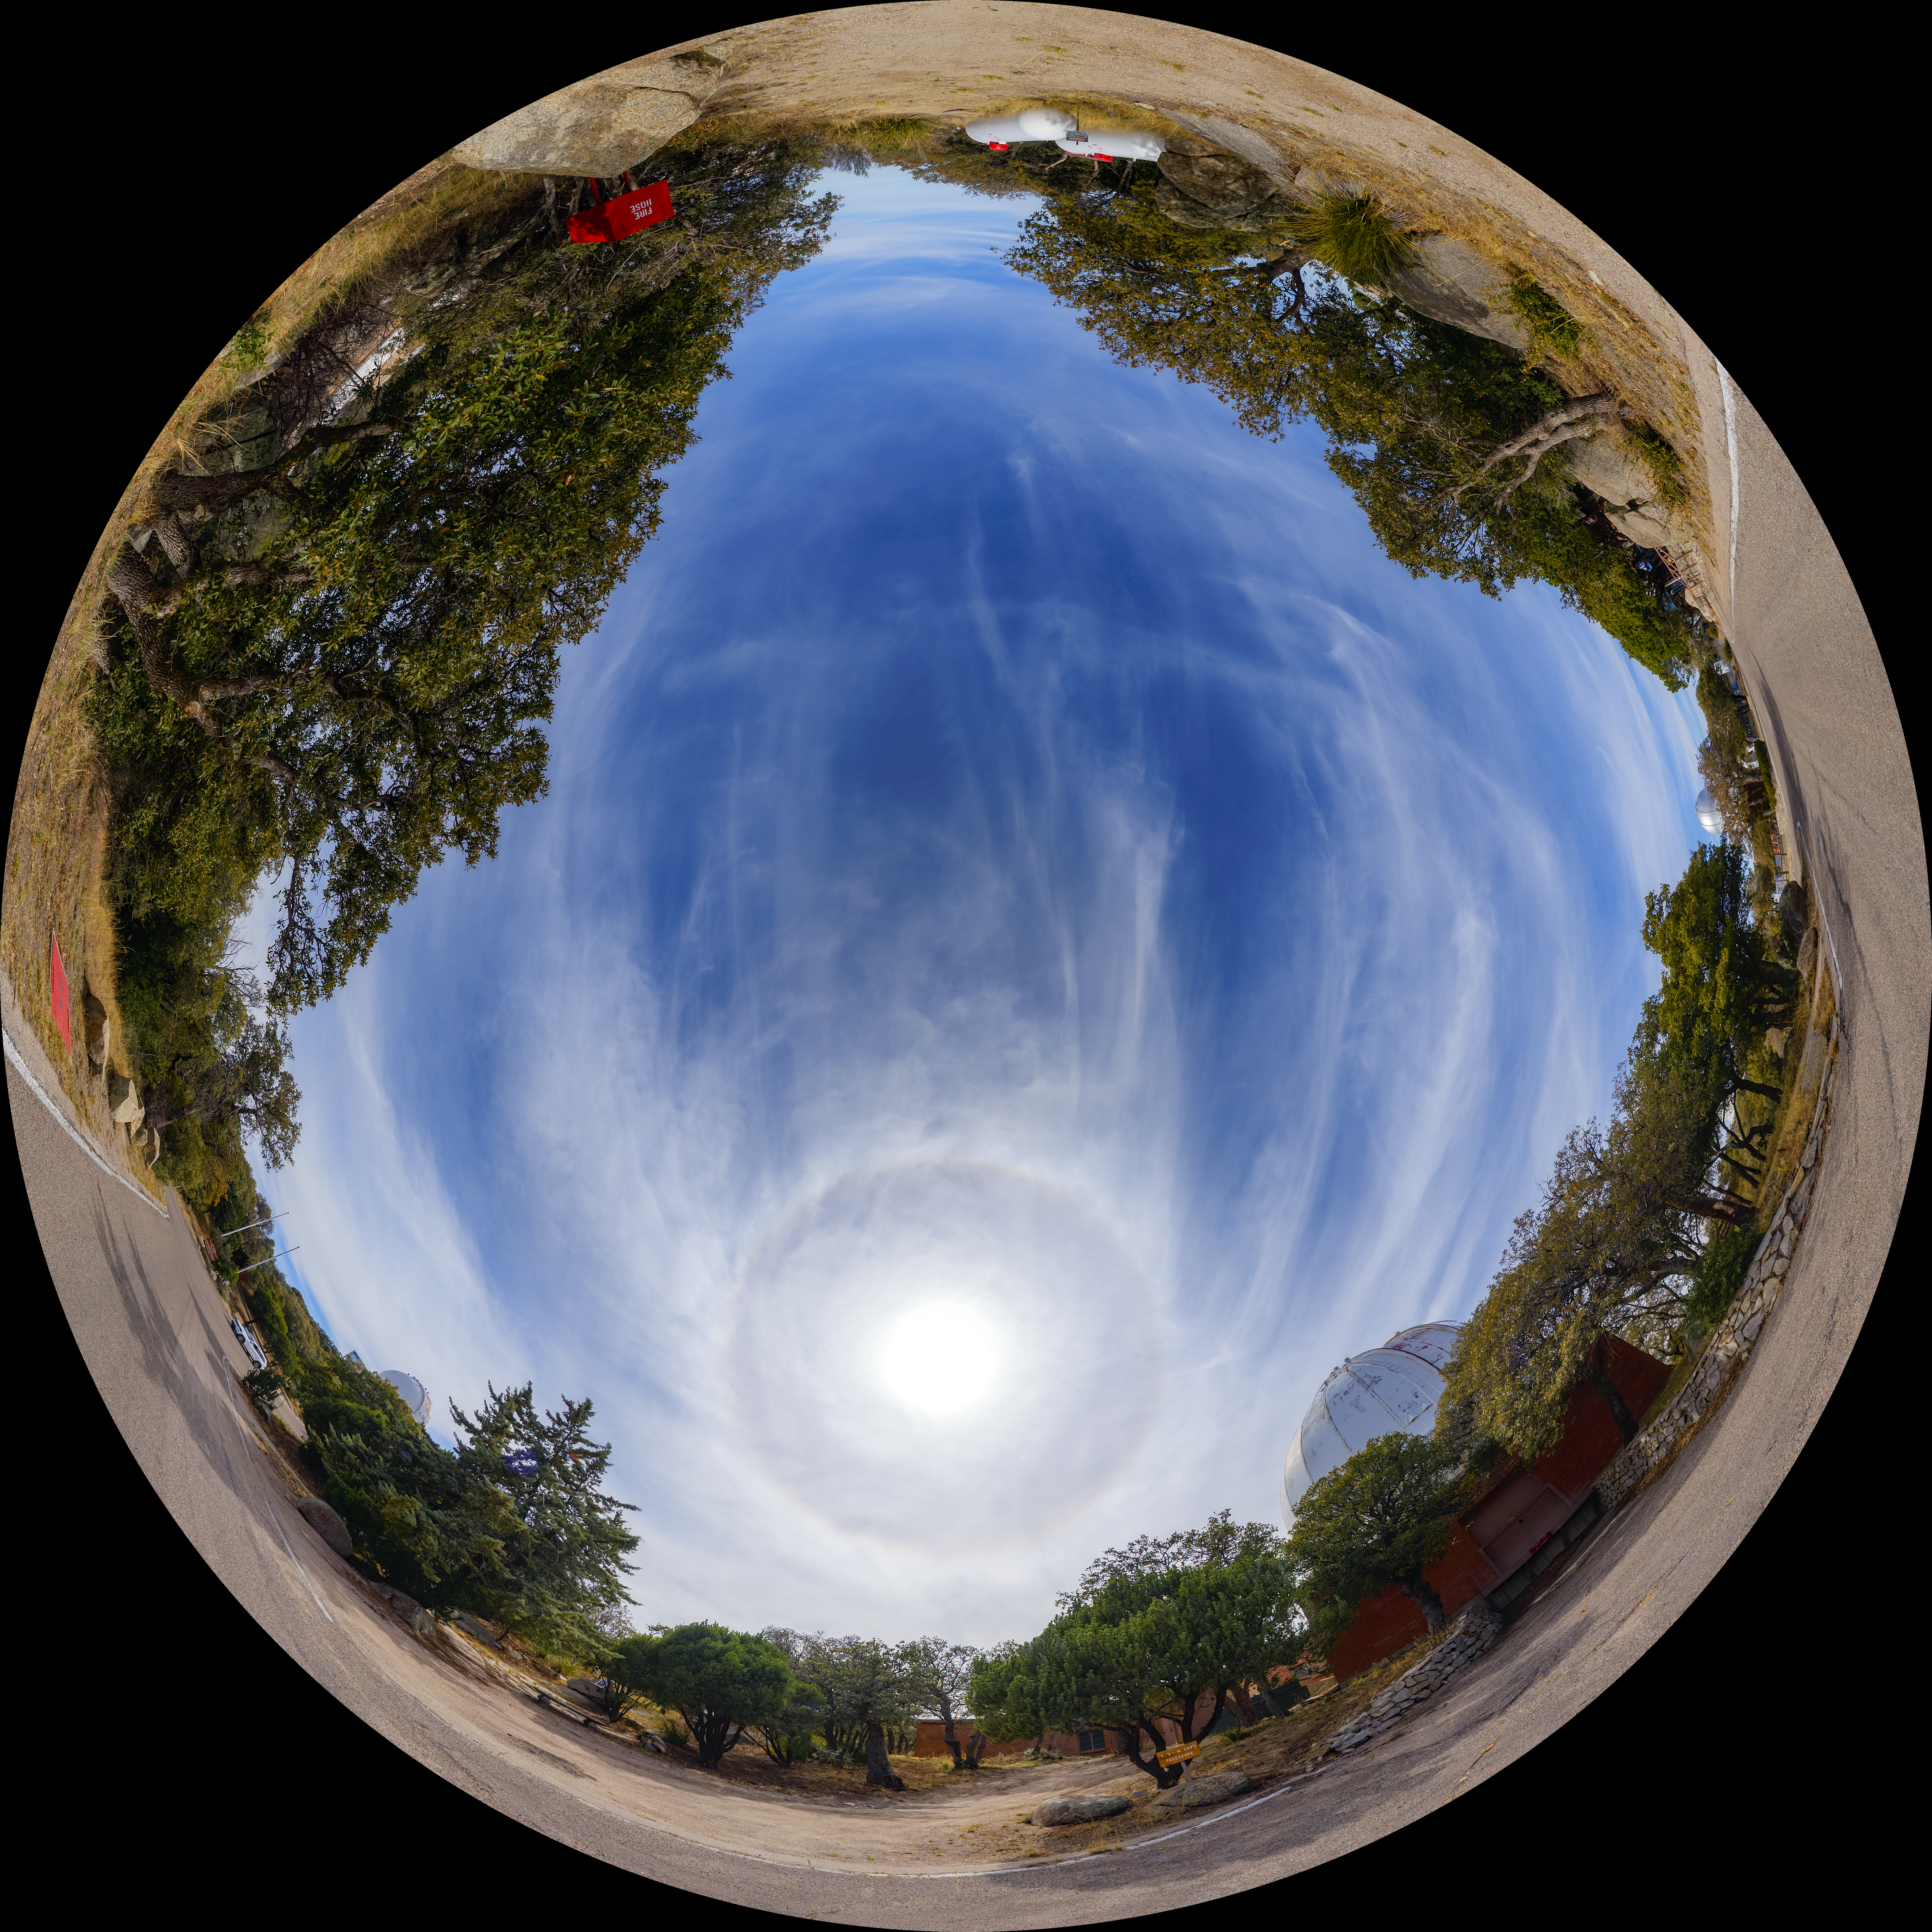

Robotically Controlled Telescope Fulldome

A 360-degree fisheye/fulldome view of the Kitt Peak National Observatory Robotically Controlled Telescope. A 360-degree panorama version of this image can be found here.

Credit: NOIRLab/AURA/NSF/P. Horálek